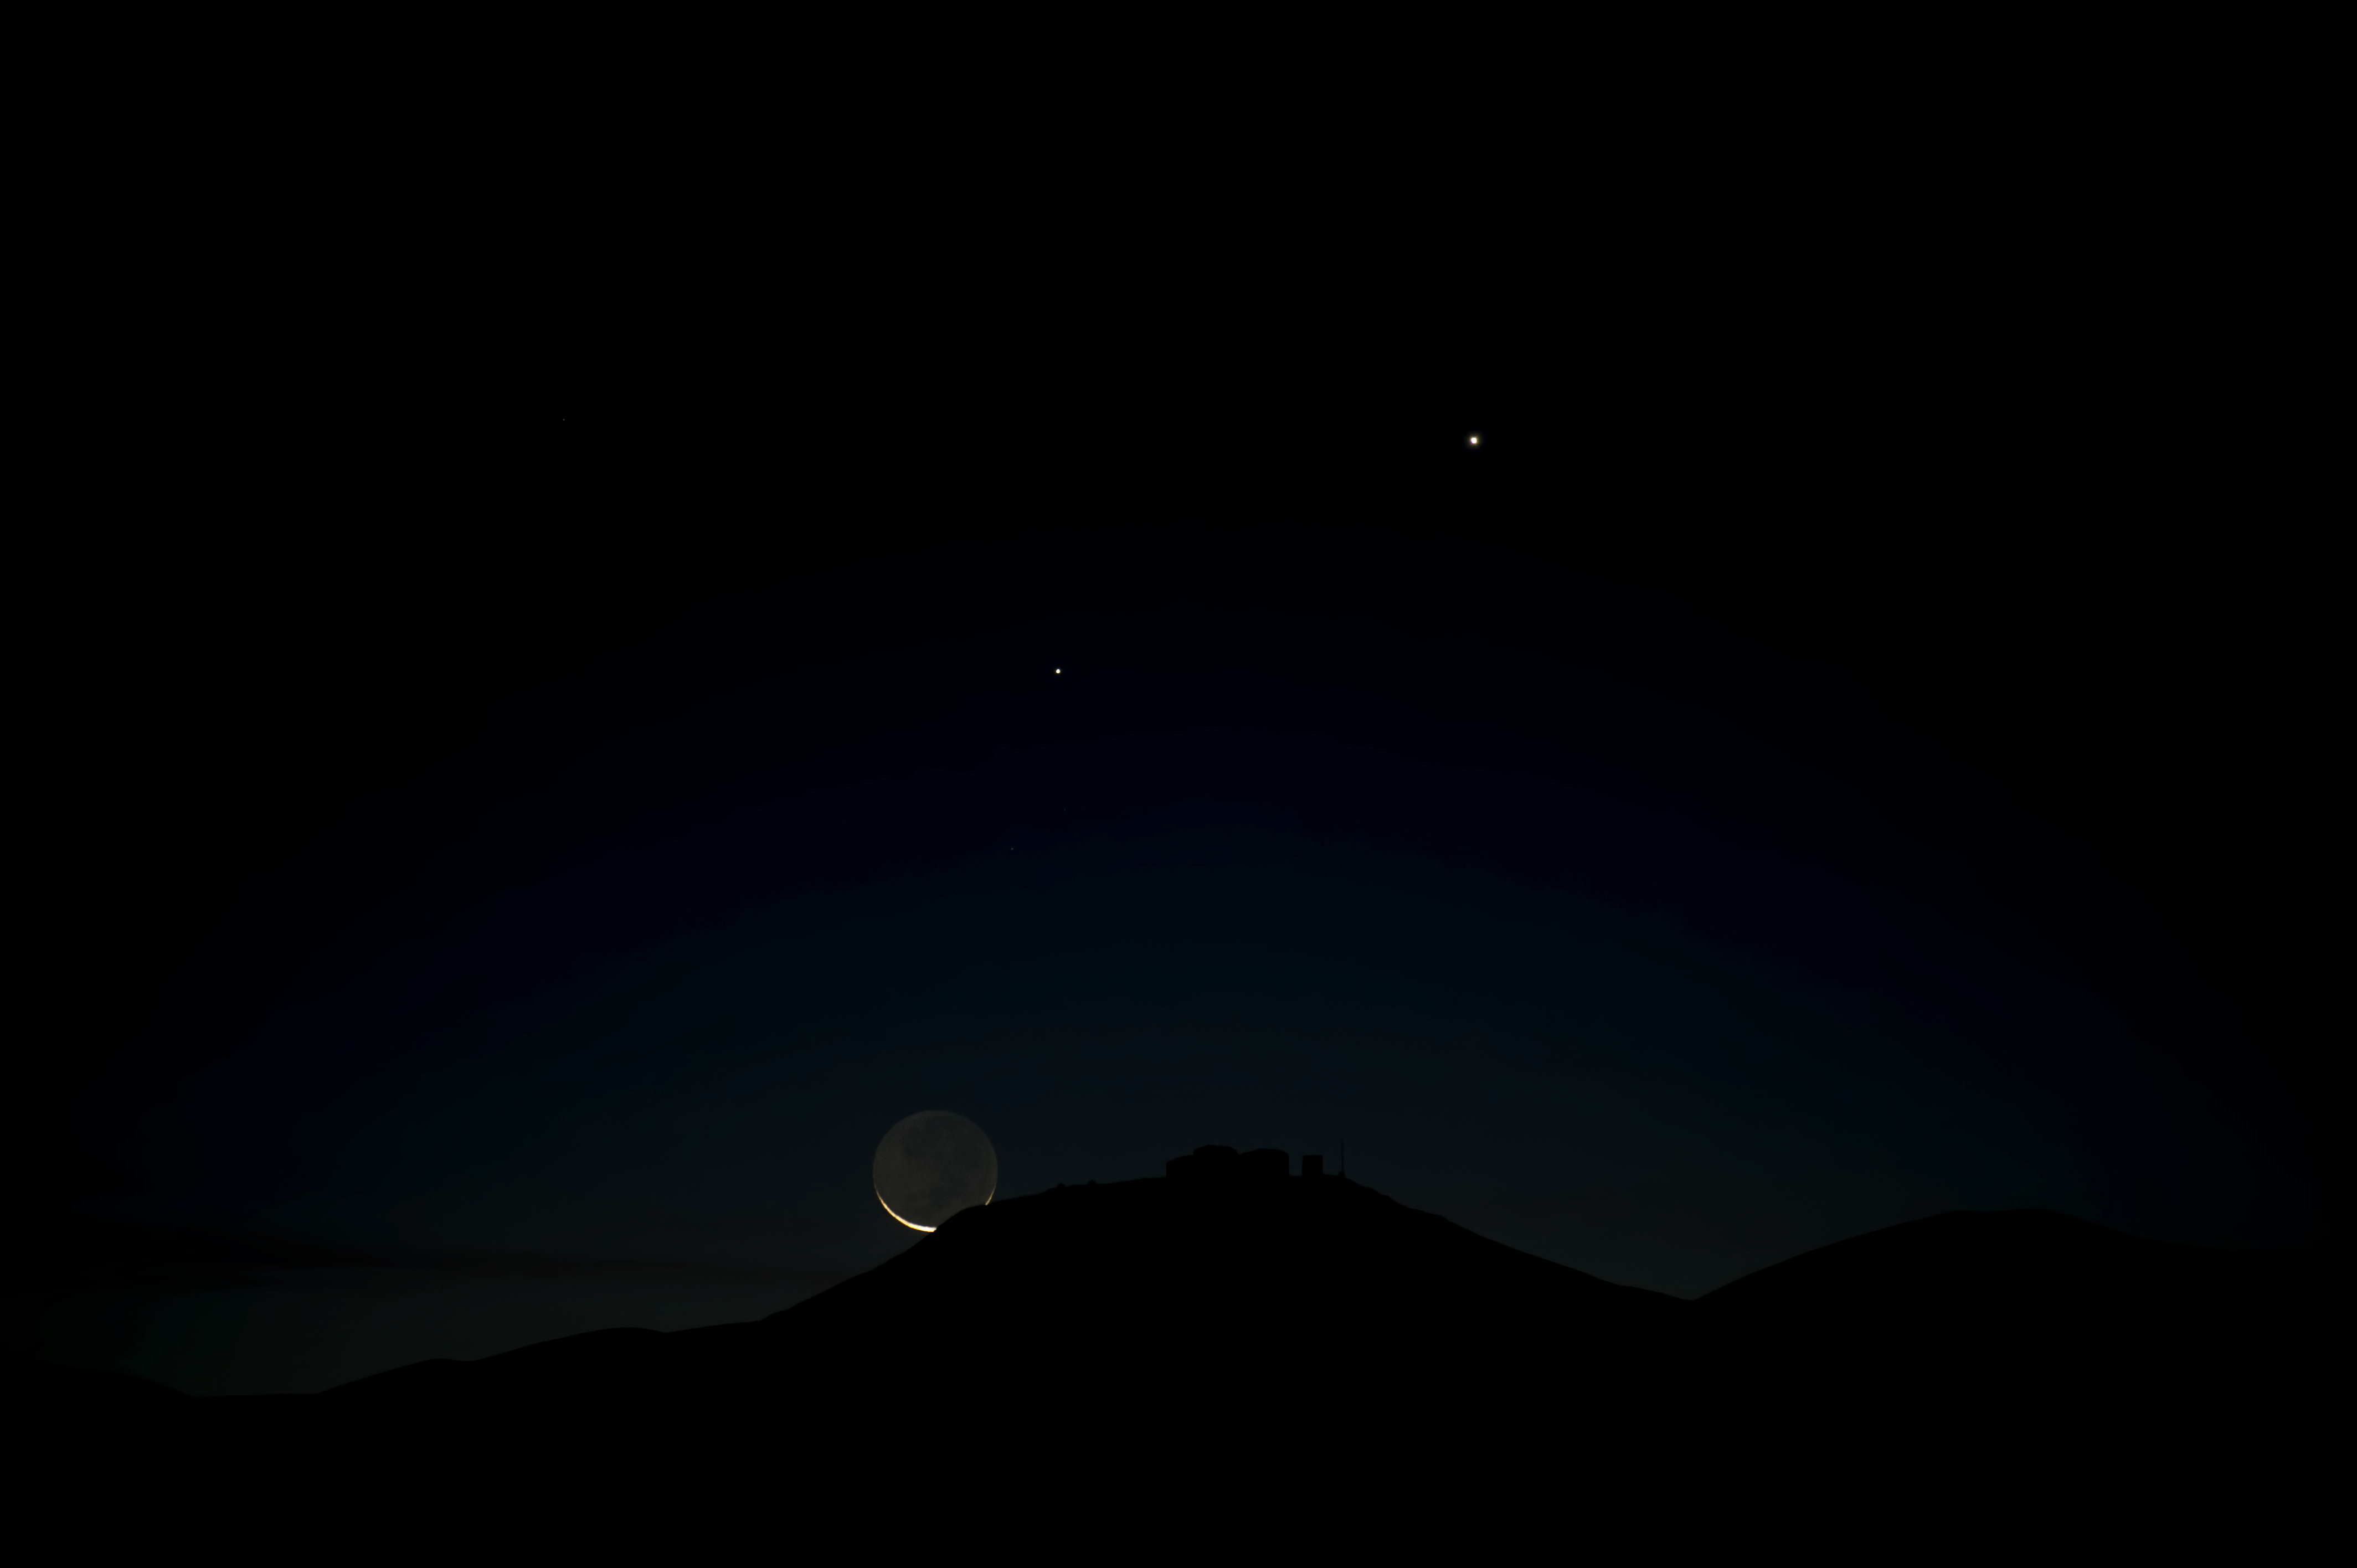

Moon and VLT

The crescent Moon dips just below Cerro Paranal.

Credit: ESO/C. Malin